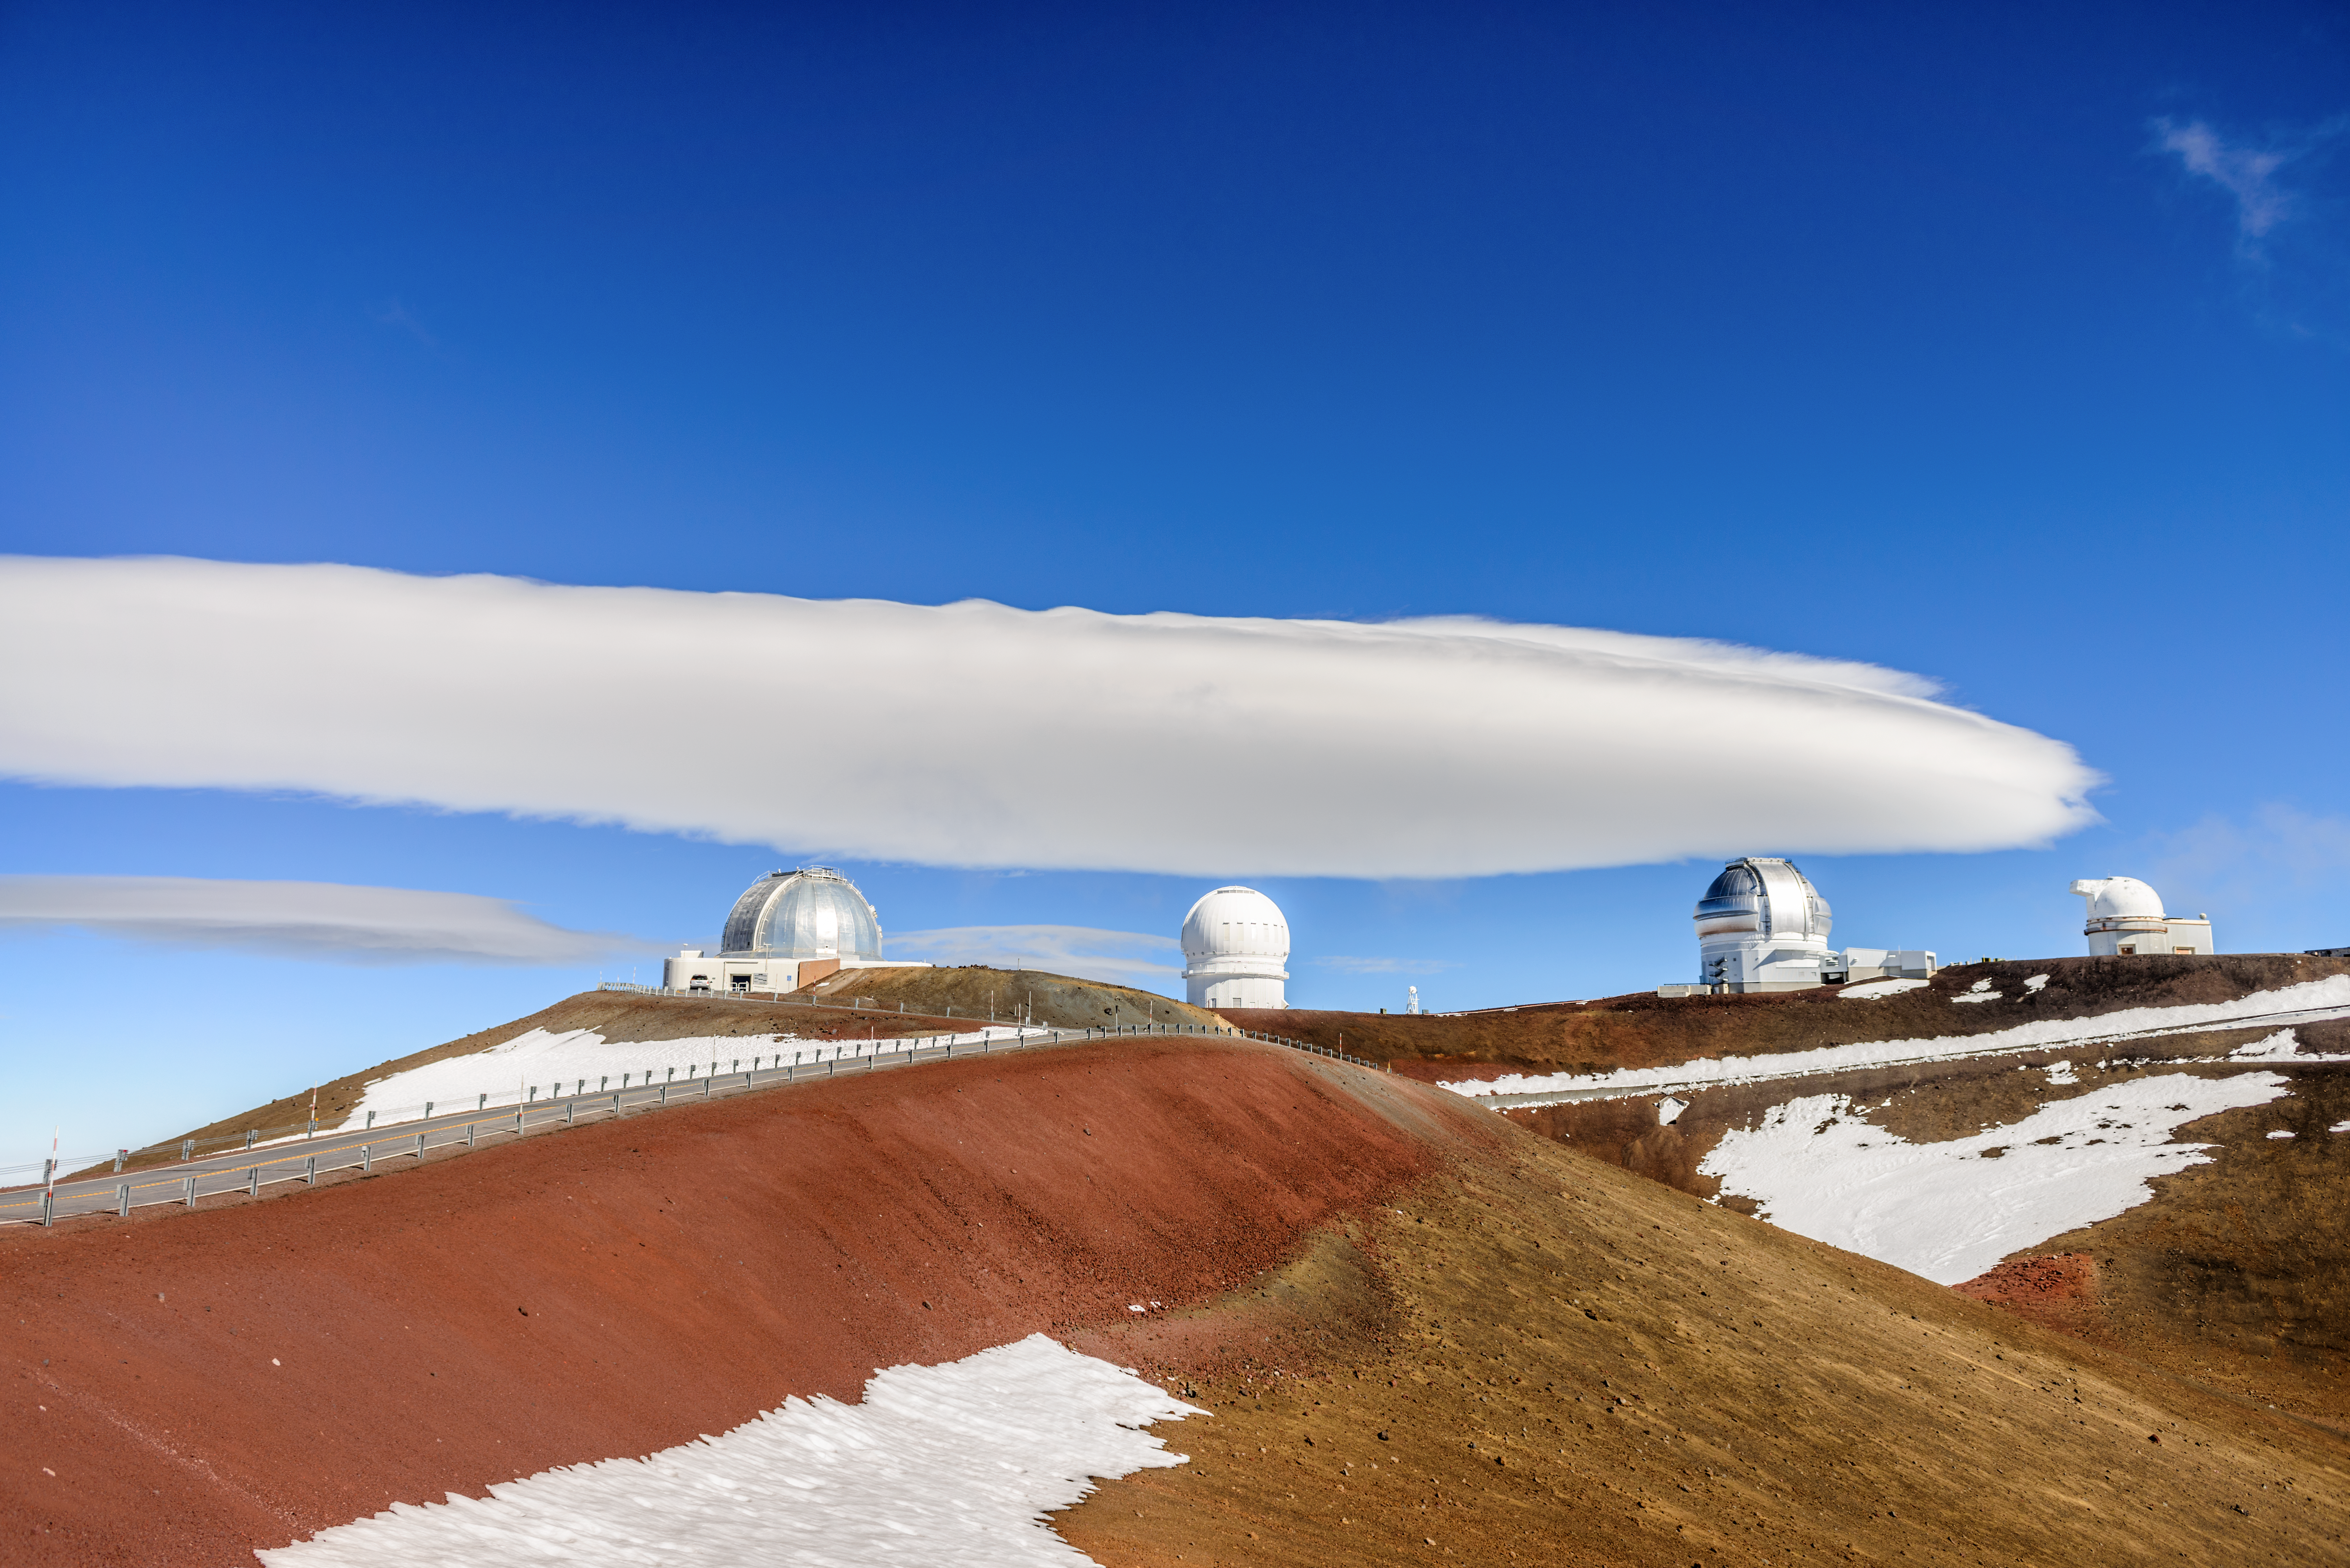

Gemini North, Keck, and Maunakea

Various telescopes such as the Frederick C. Gillett Gemini North telescope, one of the Keck telescopes, and others are visible in this shot of Maunakea.

Credit: Frederick C. Gillett Gemini North telescope